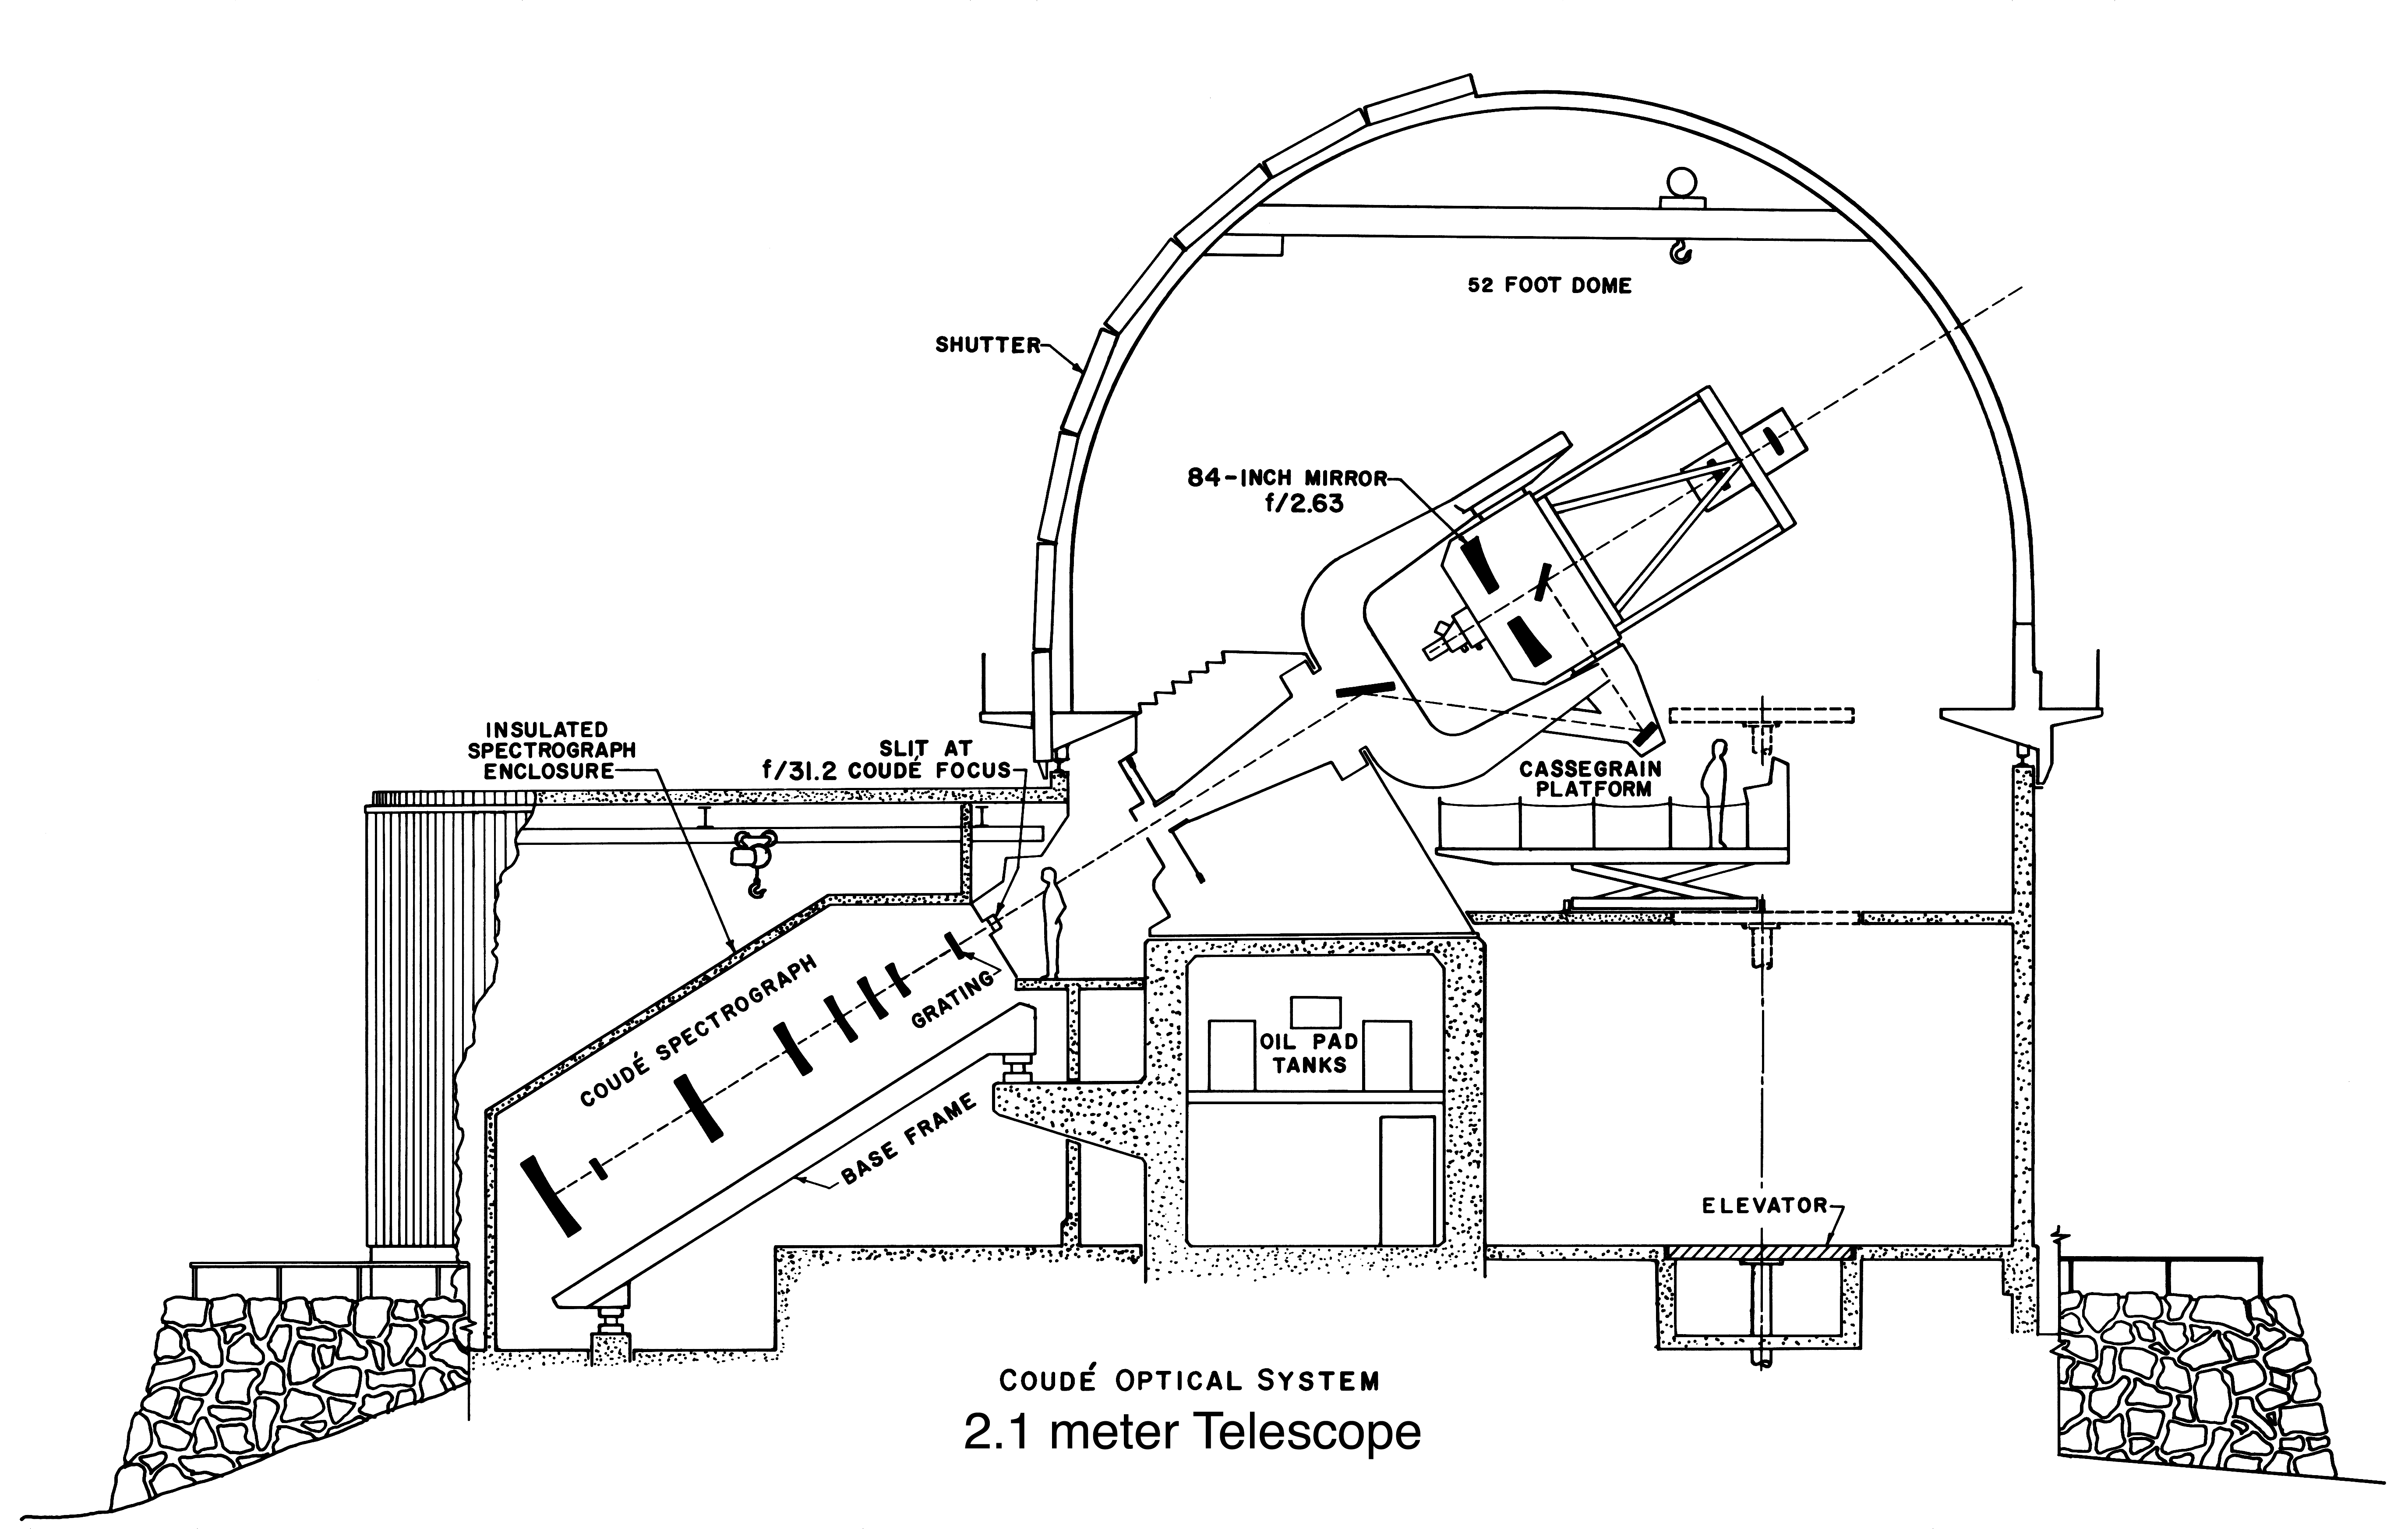

KPNO 2.1-m (84-inch) line drawing

A cross-section of the Kitt Peak National Observatory's 2.1-meter telescope building shows both the standard telescope operation in Ritchey-Cretien mode, as well as the Coude optical system which feeds the large stable spectrograph attached to the building. This system has been removed, as there is now a separate Coude Feed telescope used with this spectrograph (see this exterior photograph).

Credit: NOIRLab/NSF/AURA